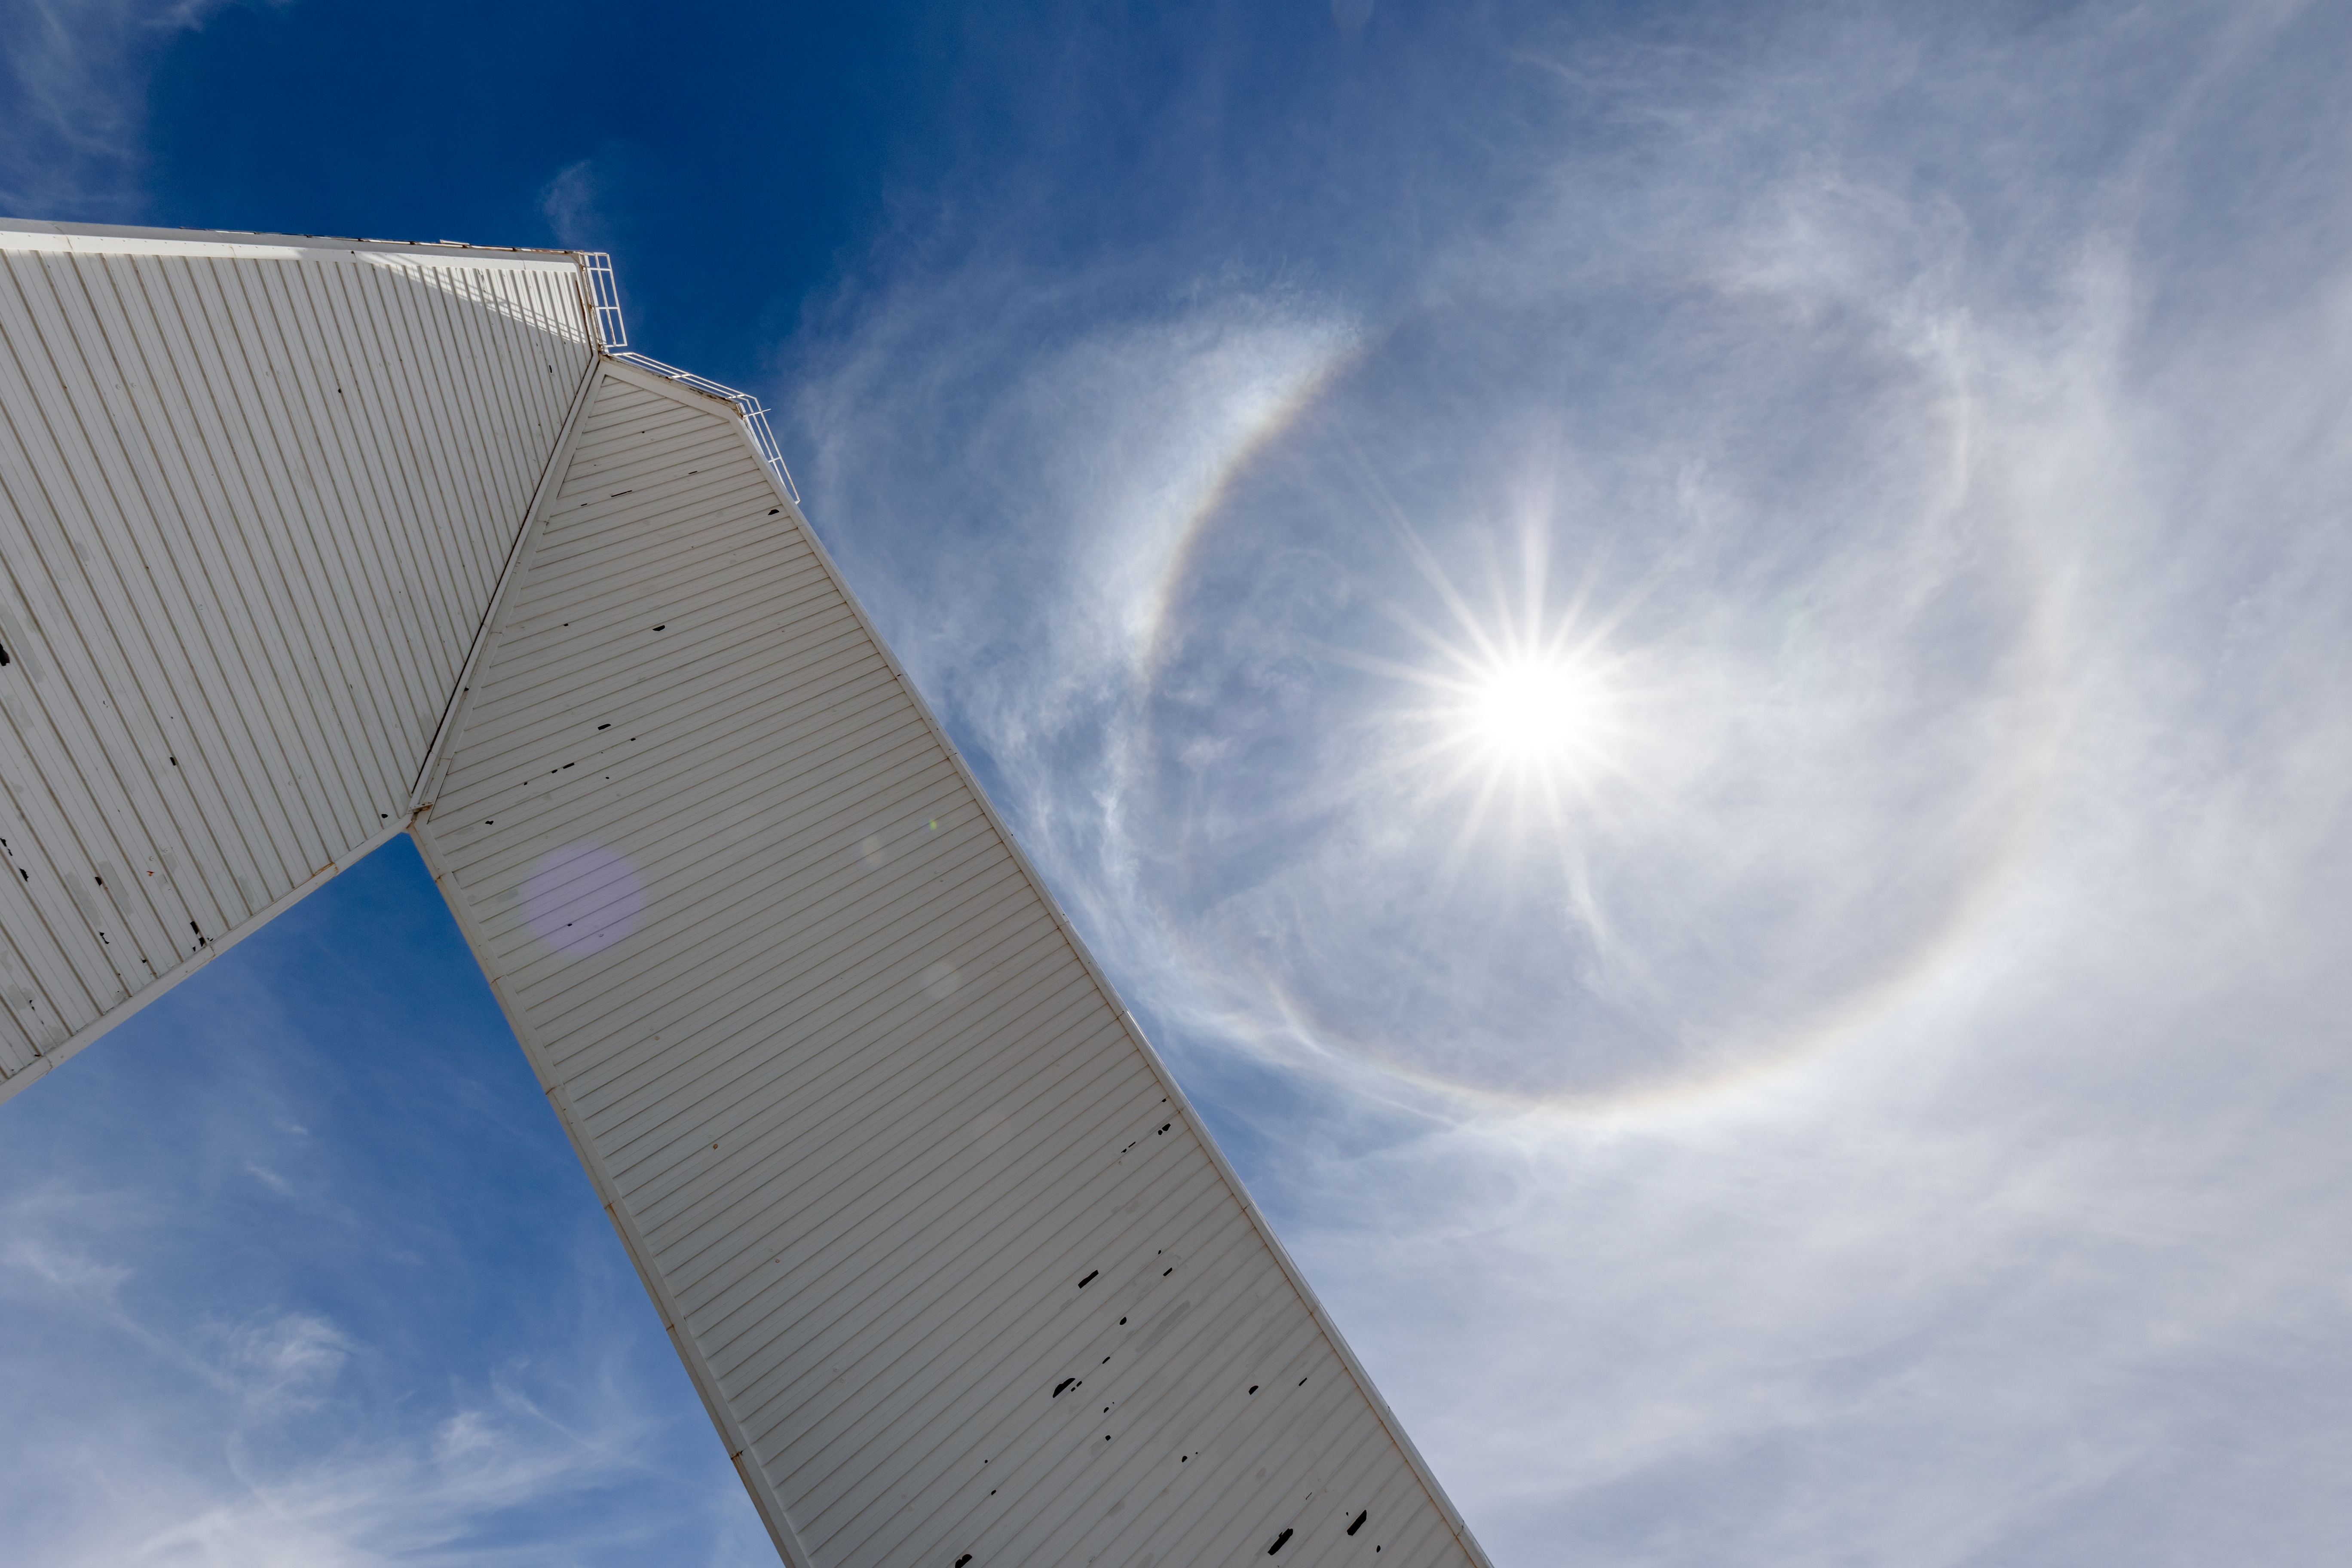

McMath-Pierce Solar Telescope and the Sun

The McMath-Pierce Solar Telescope and the bright Sun at Kitt Peak National Observatory in Arizona.

Credit: KPNO/NOIRLab/NSF/AURA/T. Slovinský